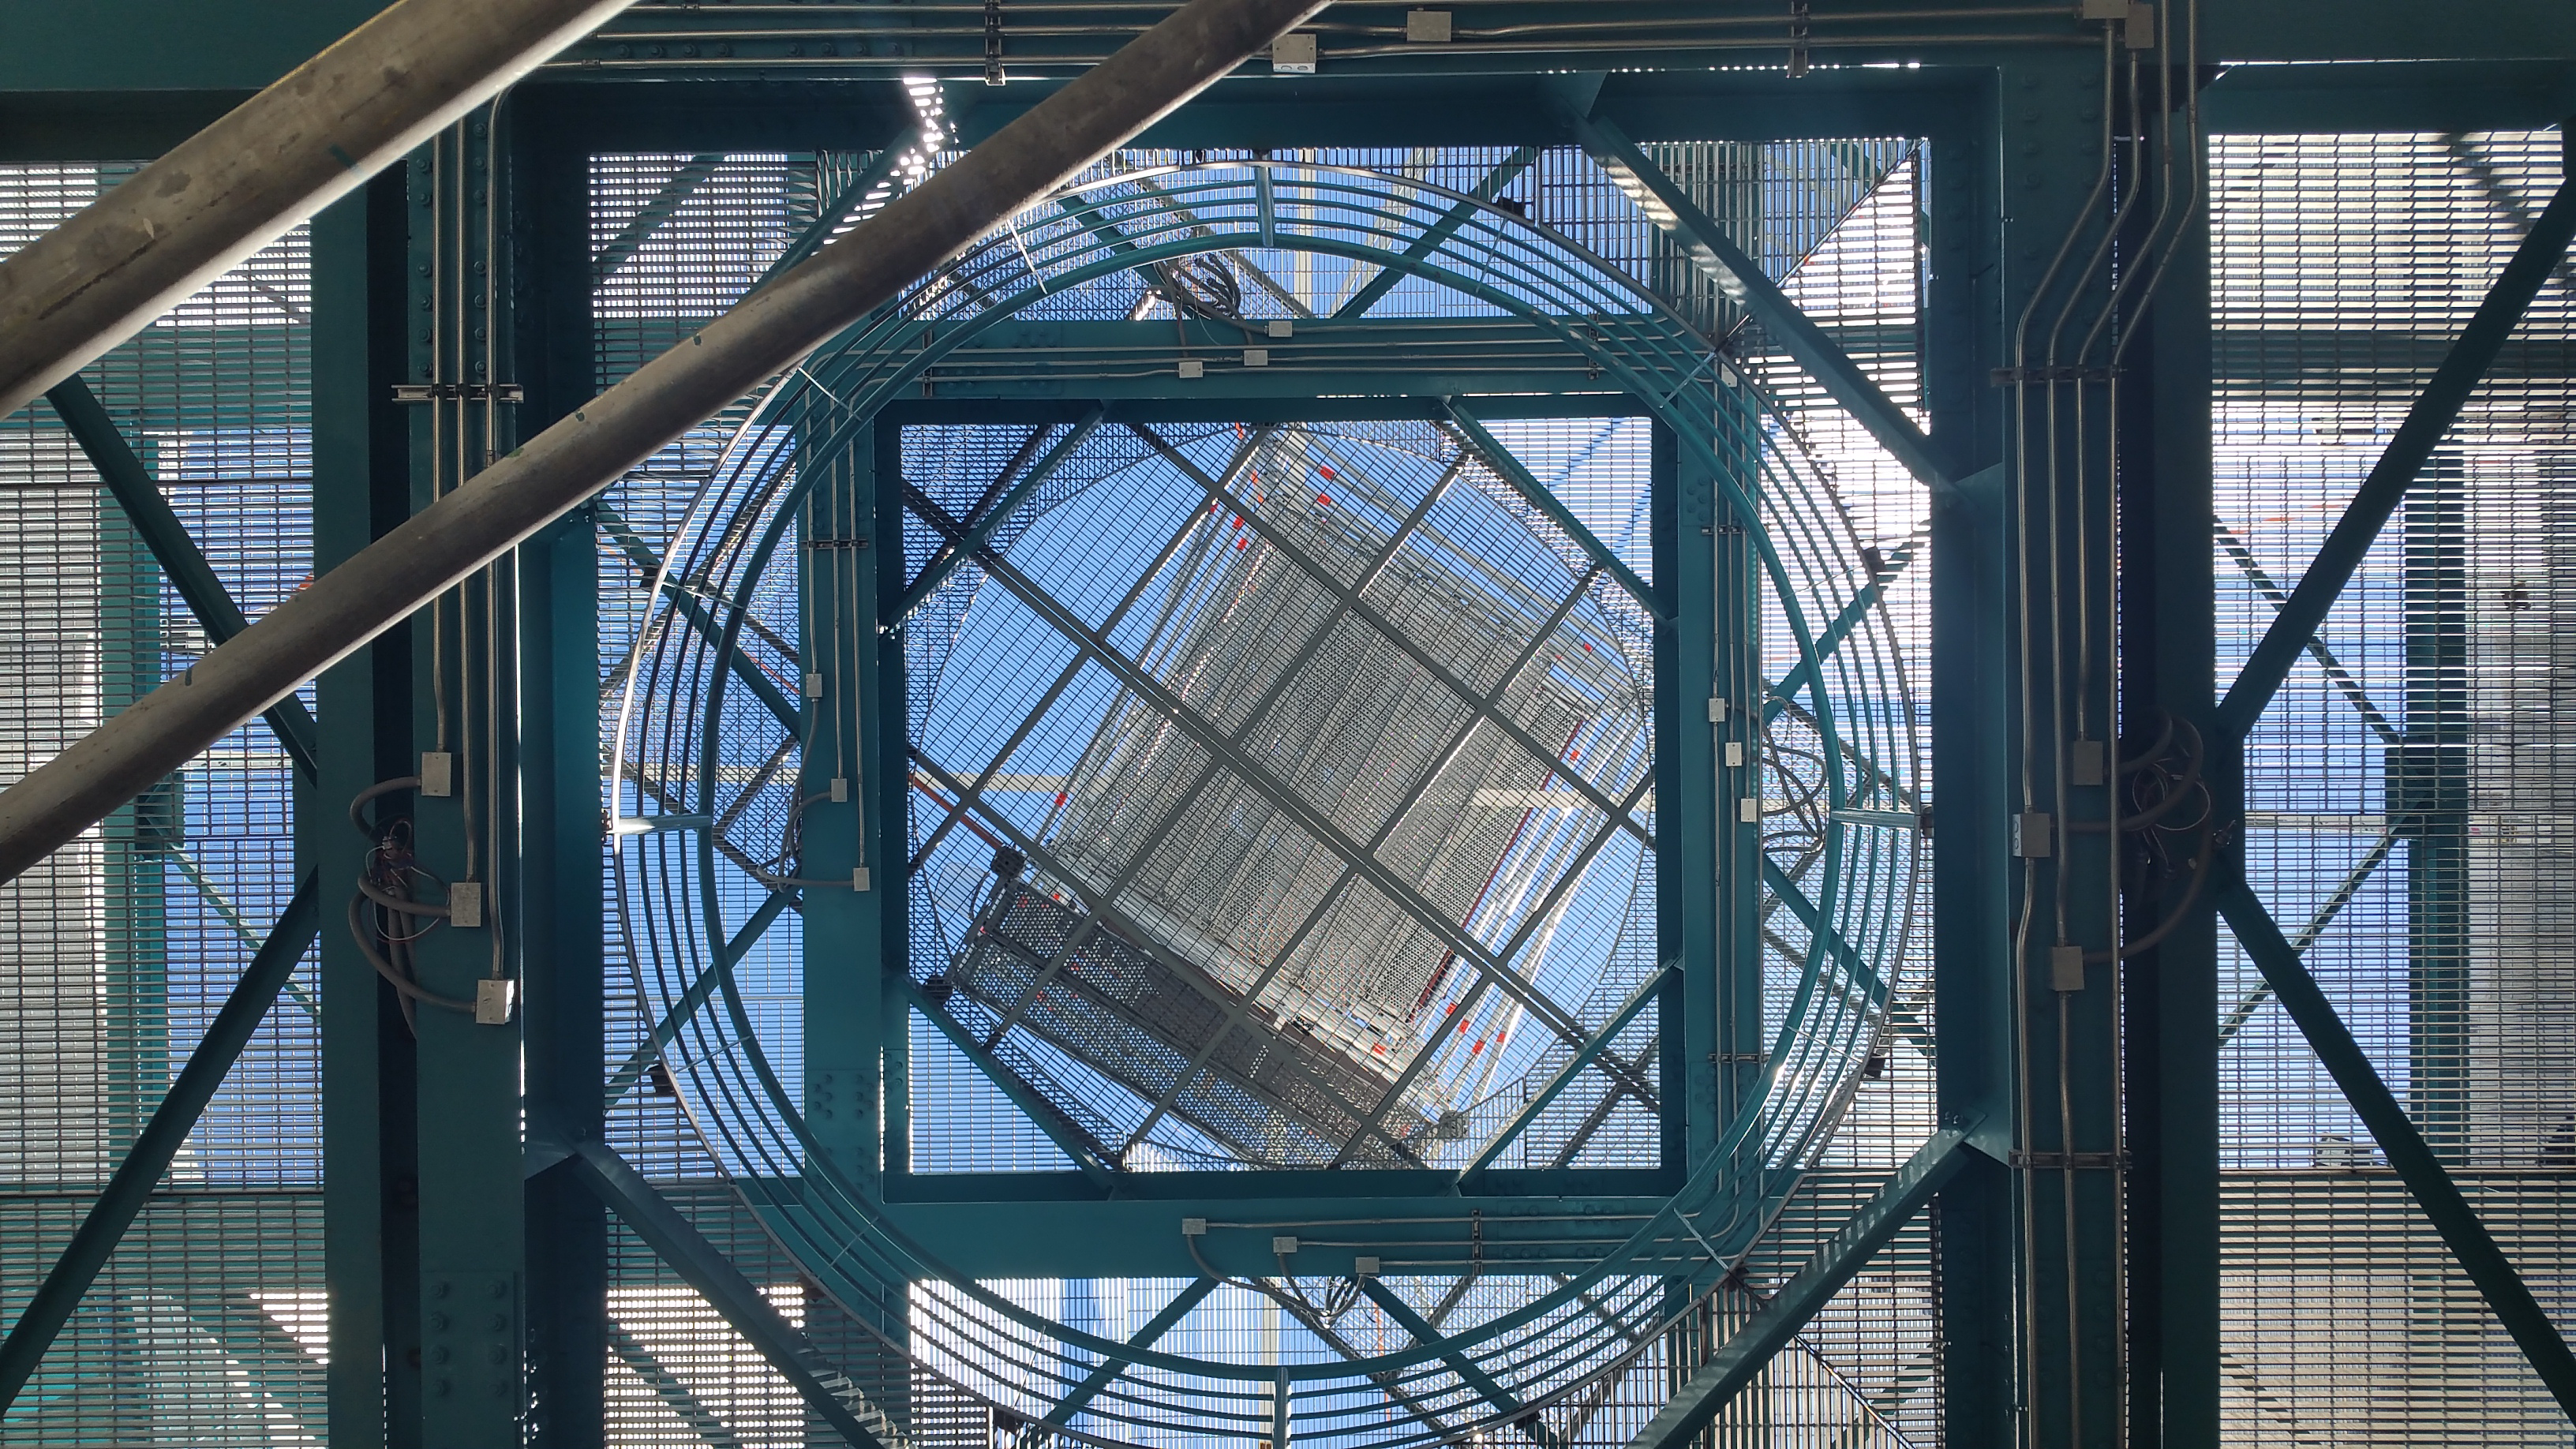

Installation of the Dome

Looking up through the pier.

Credit: Rubin Observatory/NSF/AURA